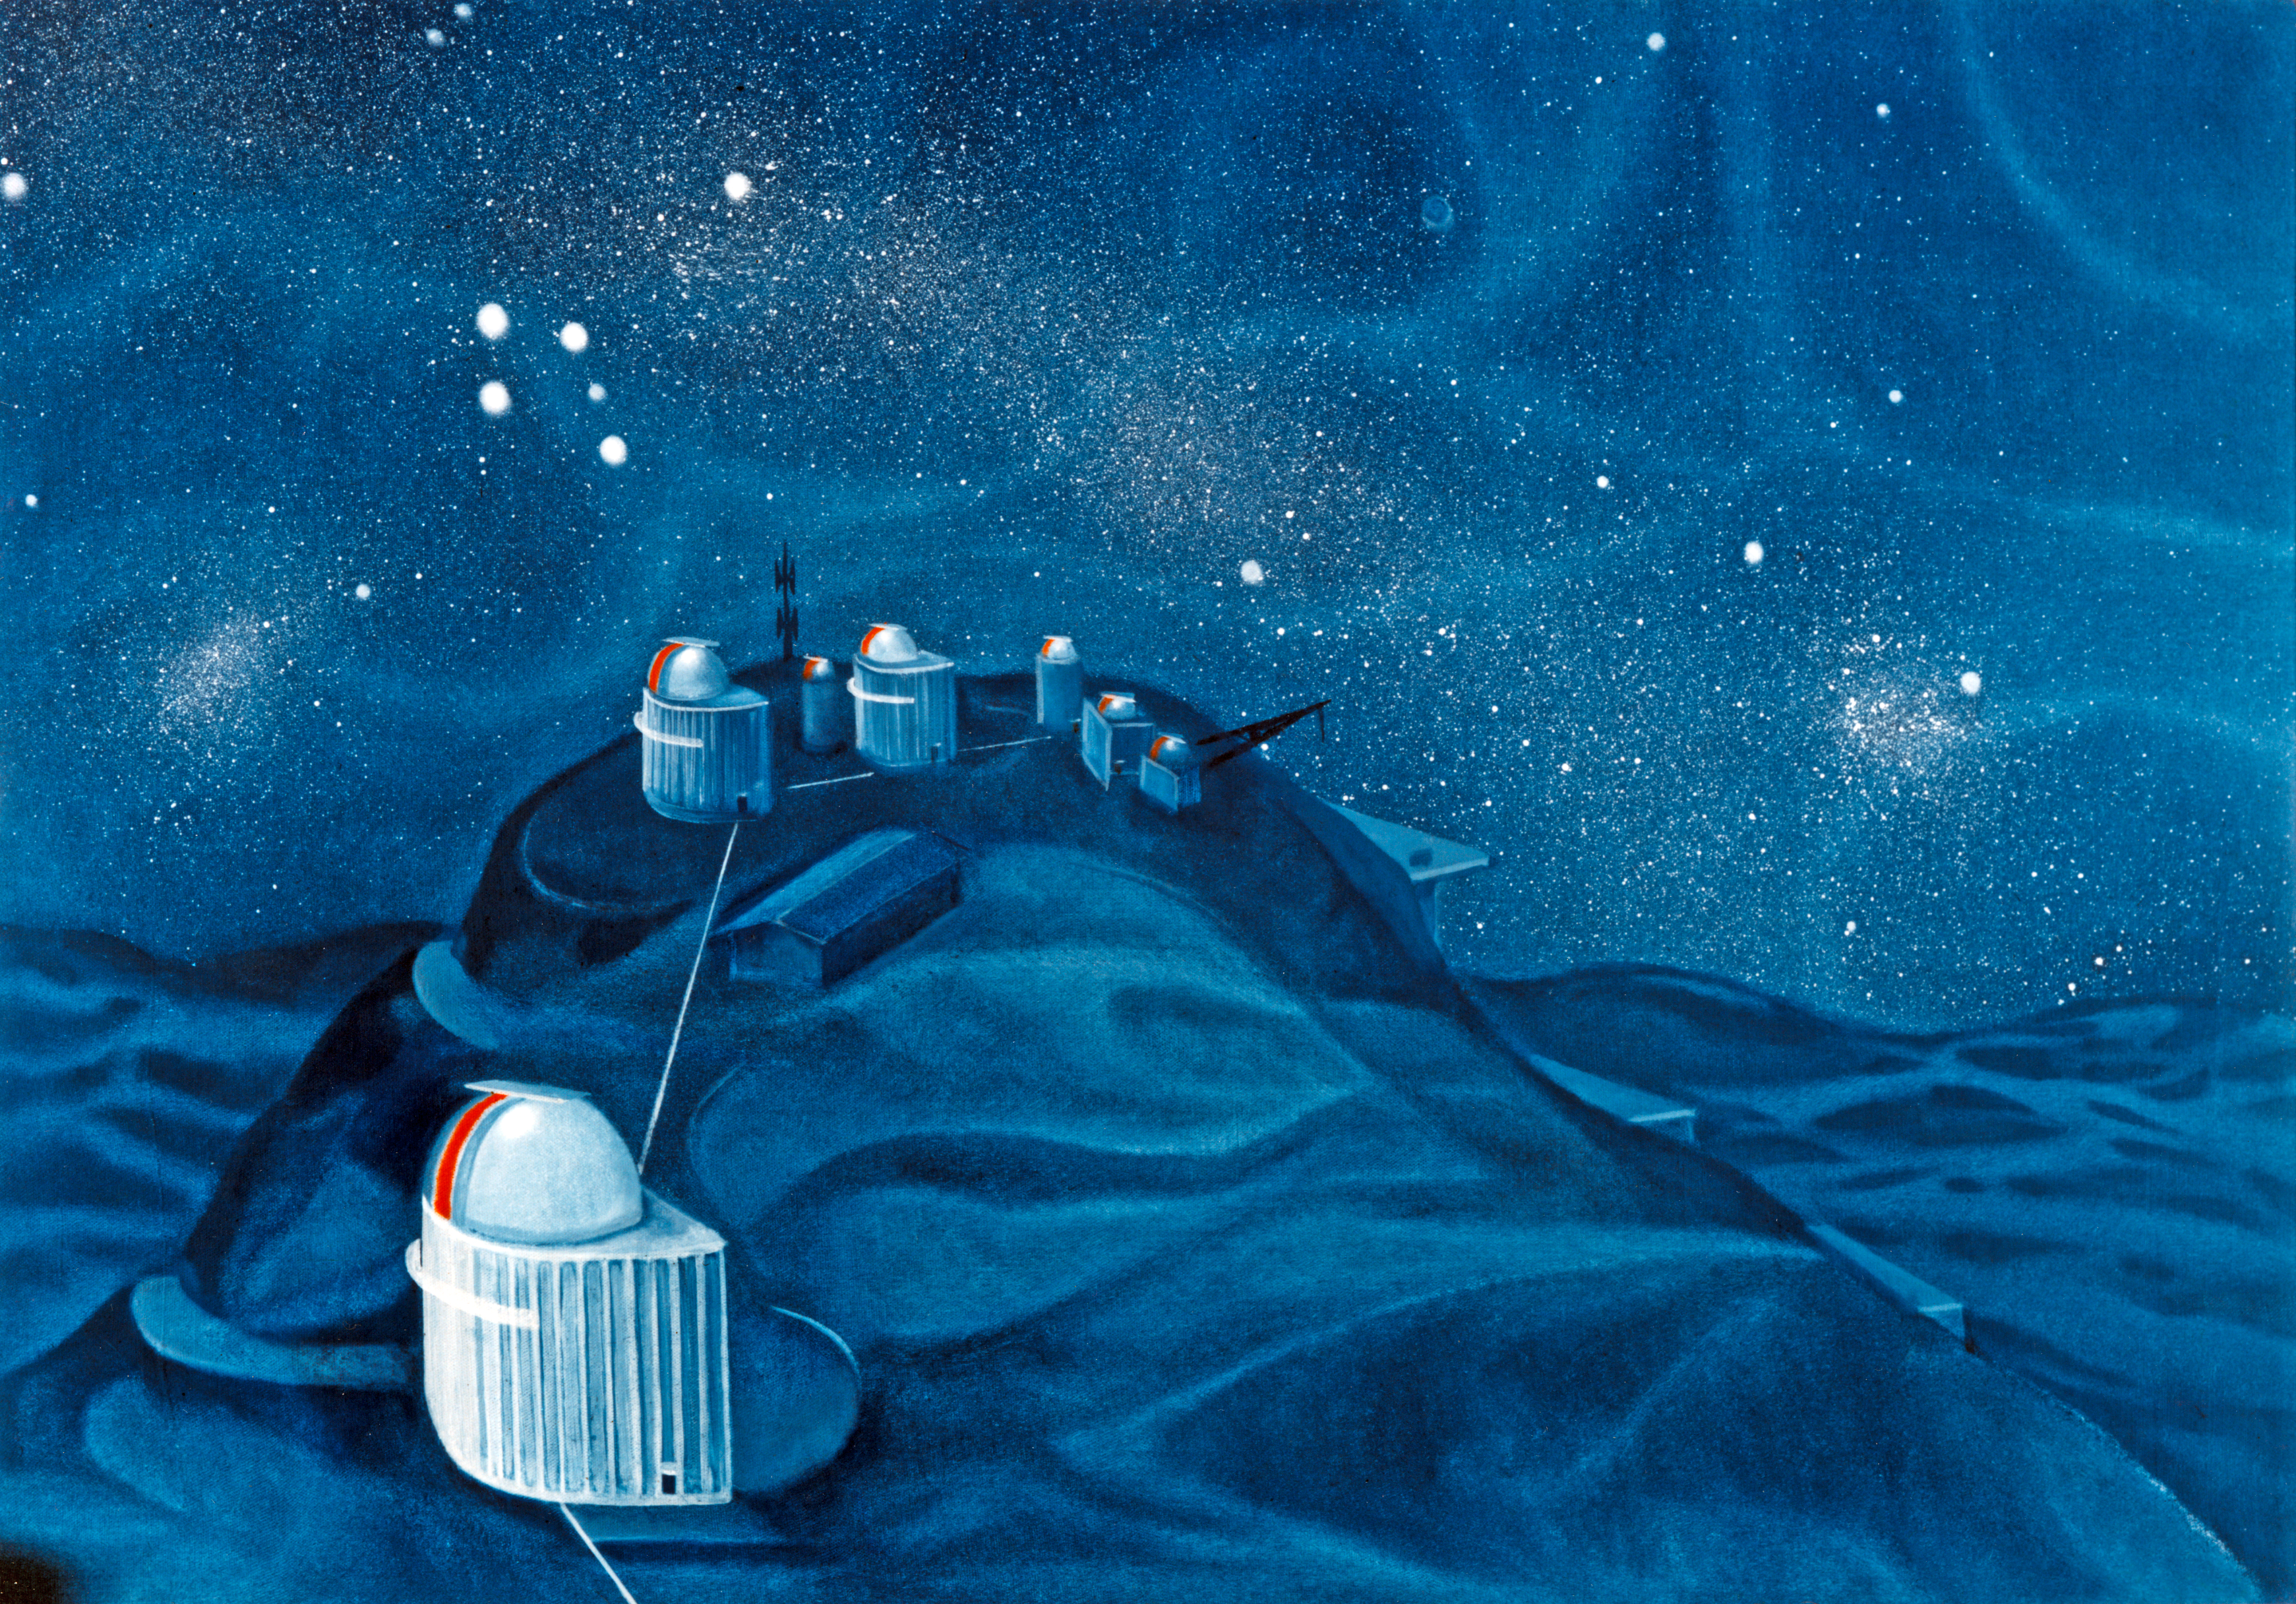

La Silla painting

A painting of La Silla under the southern sky by the Chilean artist Nemesio Anthunesz, on the request of the Swedish Natural Science Research Council.

Credit: N. Anthunesz/Swedish Natural Science Research Council/ESO